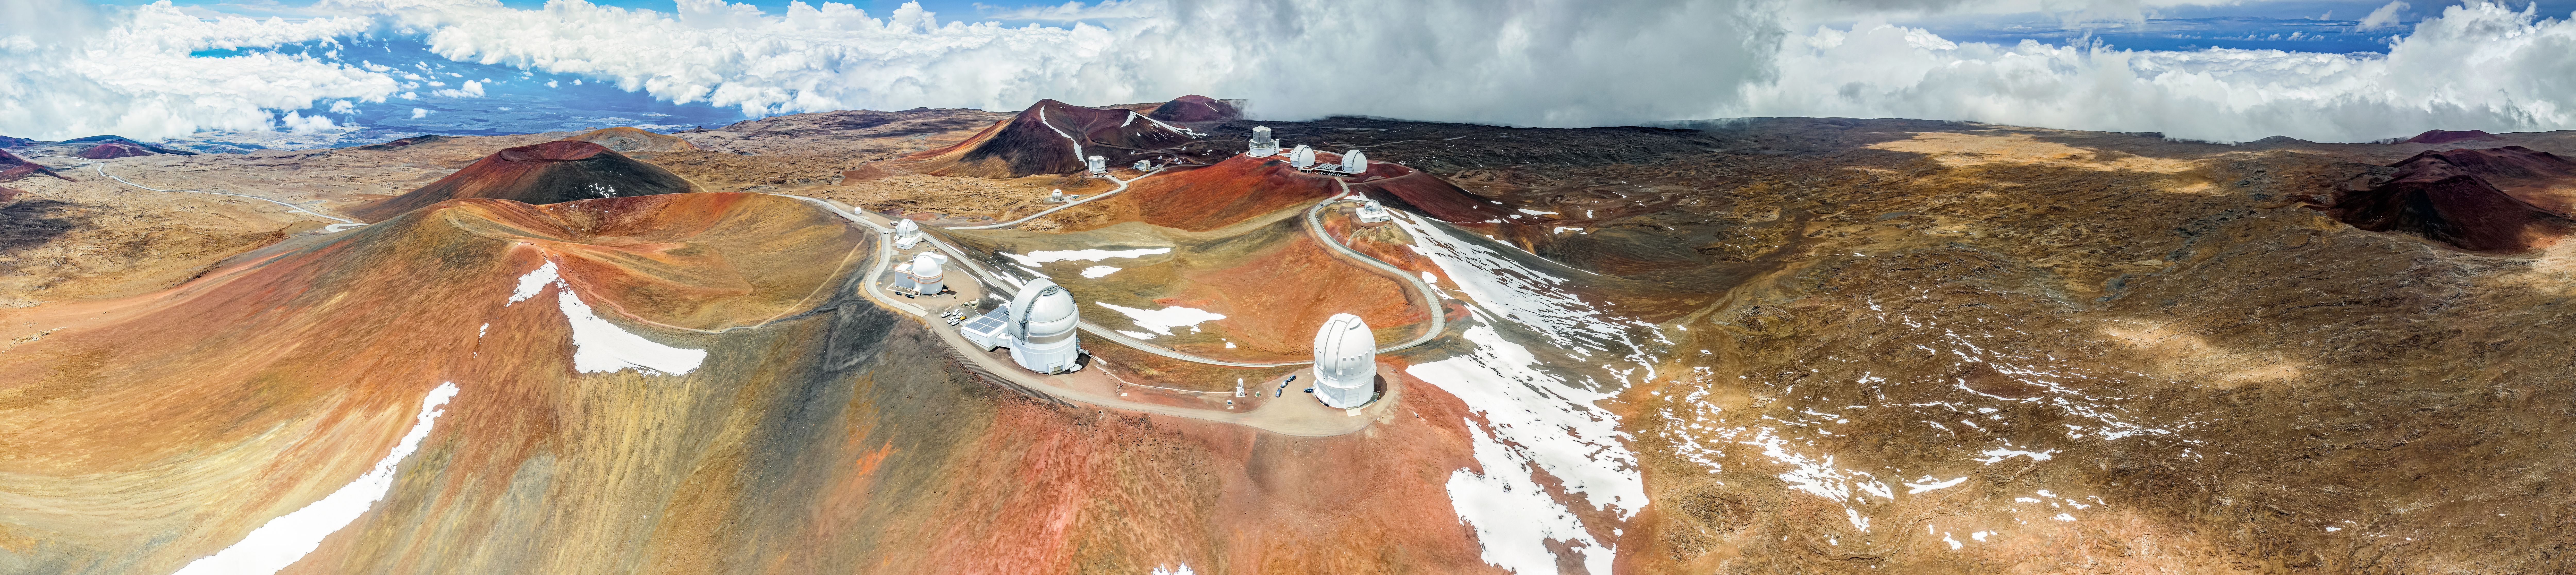

Peaks on Peaks

This panorama image features Gemini North, one half of the International Gemini Observatory, supported in part by the U.S. National Science Foundation and operated by NSF NOIRLab, and its neighboring telescopes on what appears to be on a flat landscape with low hills. But actually, these small peaks sit atop a much larger mountain. Maunakea is an inactive shield volcano and one of the tallest mountains on Earth. It rises 4205 meters (13,786 feet) above sea level, but extends about 6000 meters (19,700 feet) below sea level to meet the deep ocean floor. Its total height is nearly 10,211 meters (33,500 feet). The peaks seen in this image are actually cinder cones, steep conical hills that form around volcanic vents. They are typically composed of accumulations of pyroclastic rocks released during earlier eruptions. The deep red color of these cones comes from the iron-rich basaltic soil produced during those eruptions.

This photo was taken as part of the NOIRLab 2022 Photo Expedition to all the NOIRLab sites. Theofanis Matsopoulos, the photographer, is a NOIRLab Audiovisual Ambassador.

Credit: International Gemini Observatory/NOIRLab/NSF/AURA/A. Hara